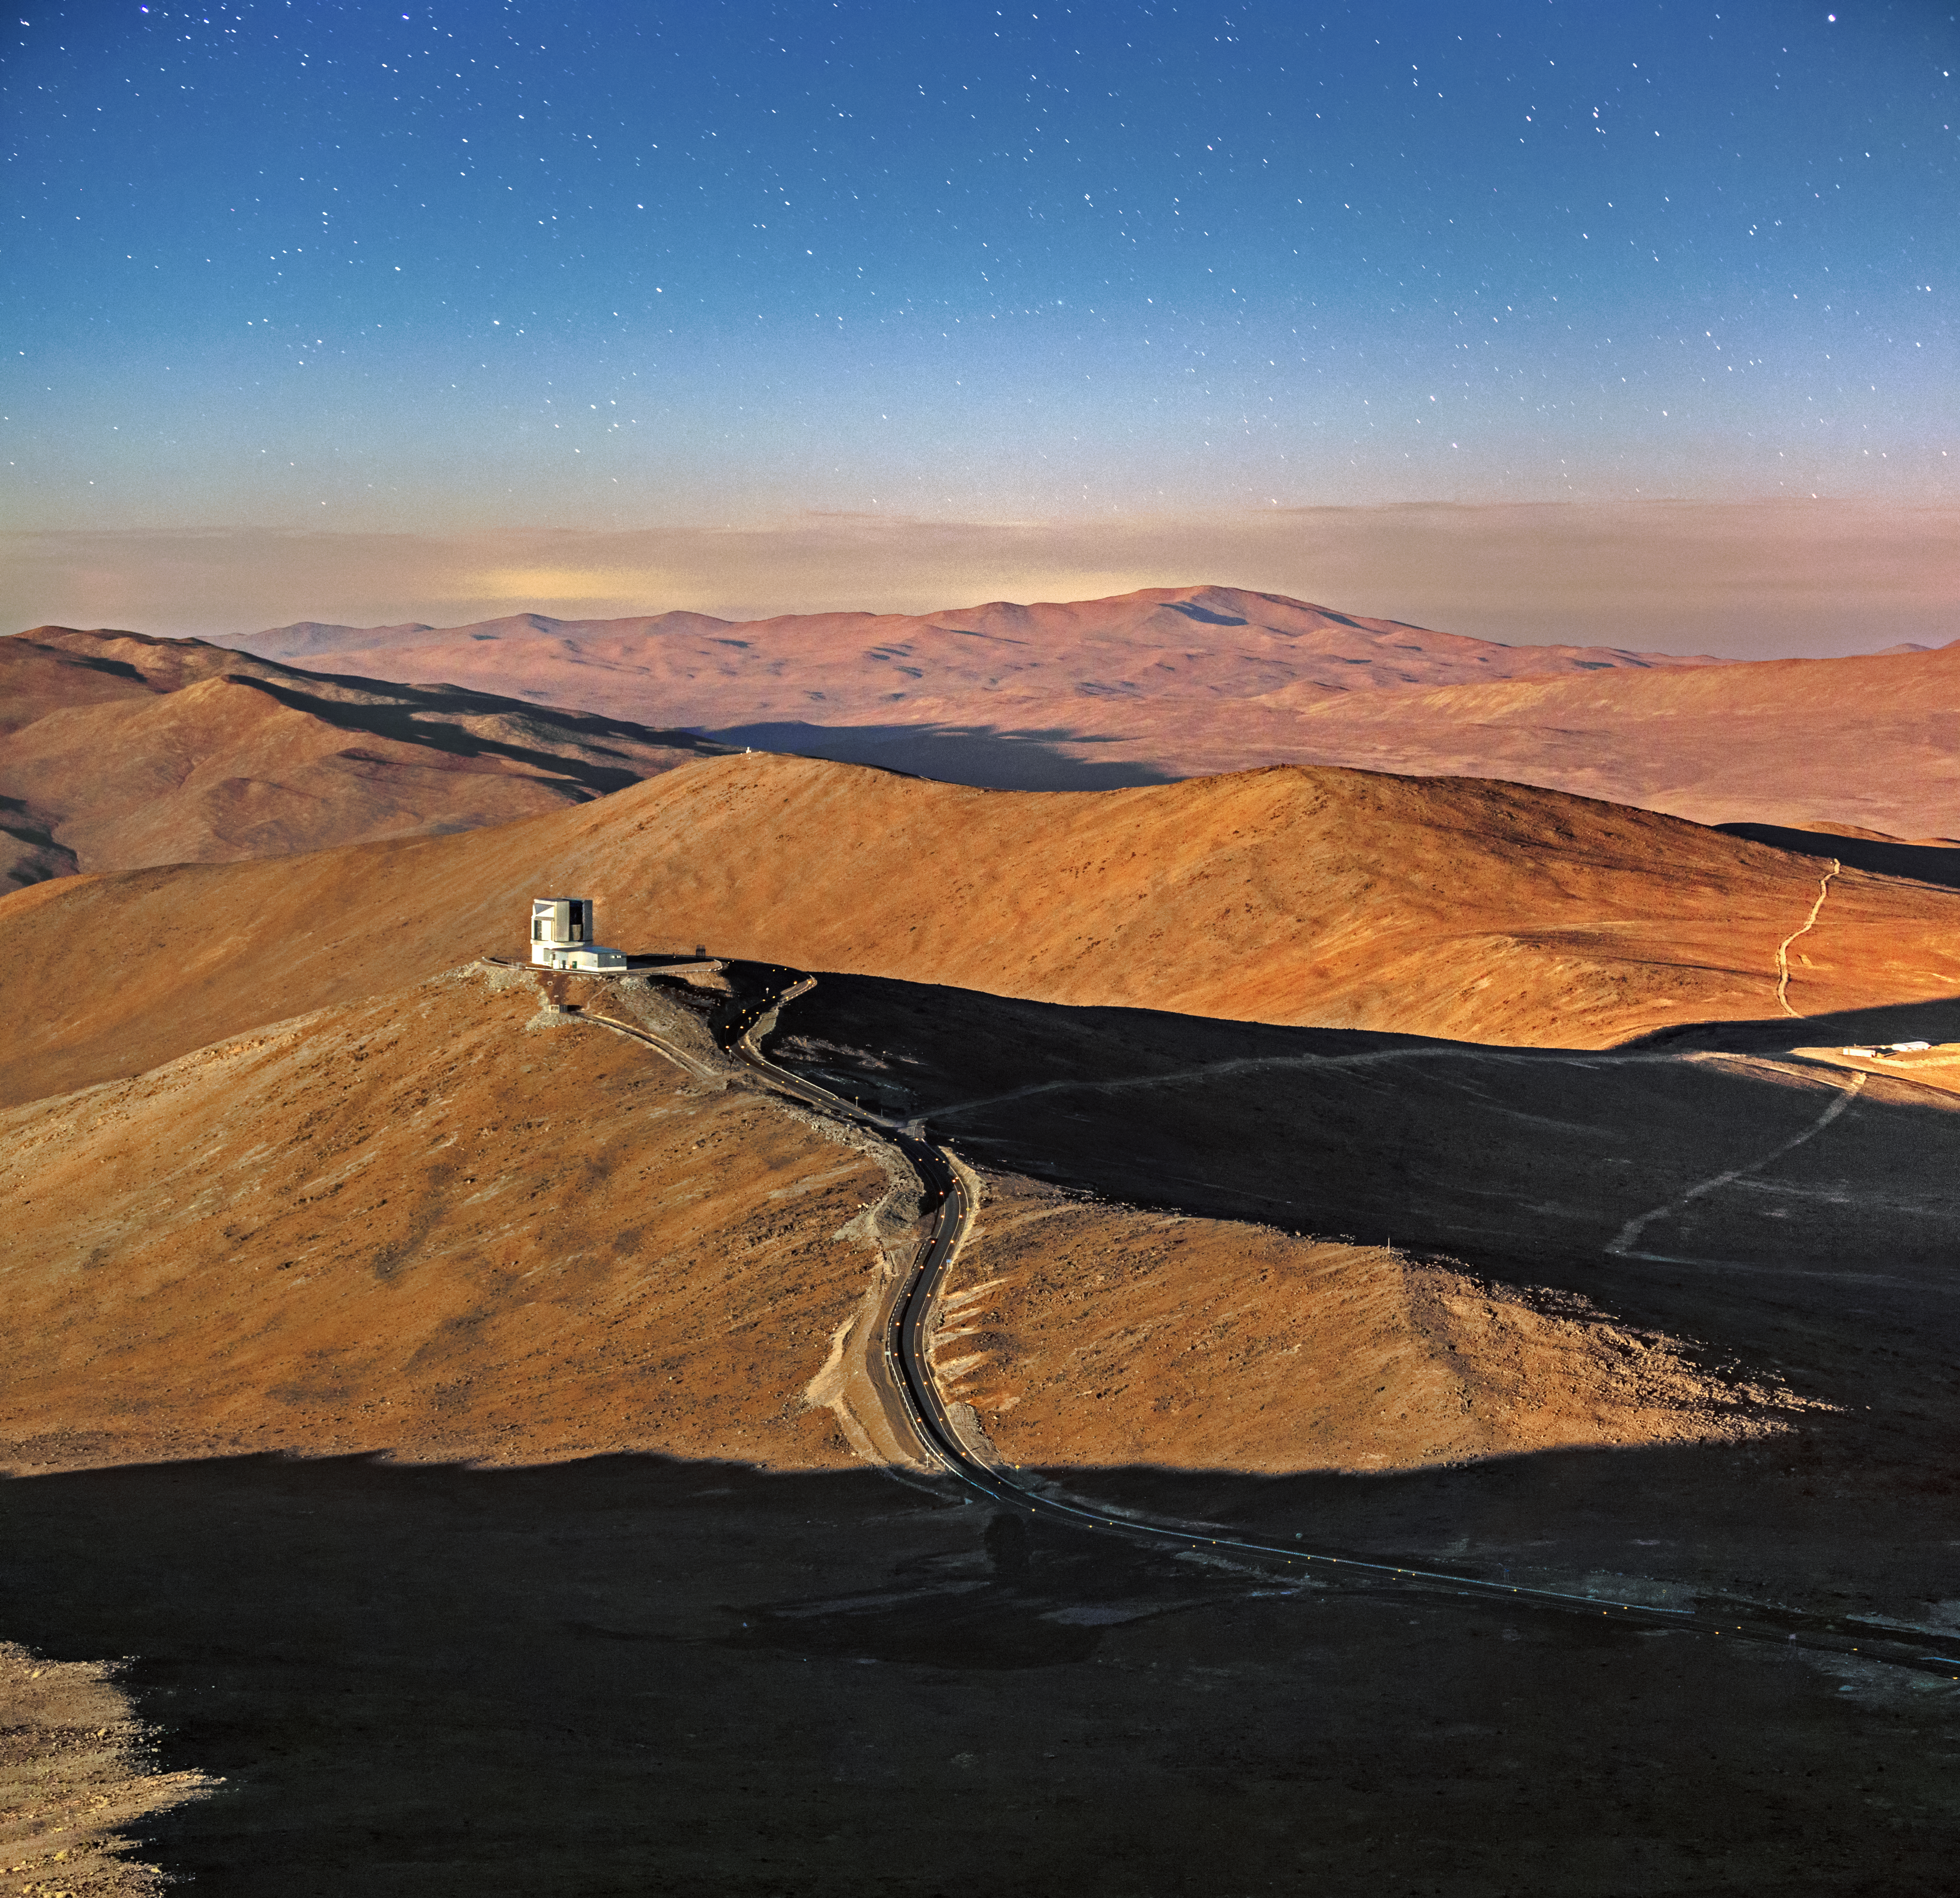

Desert vistas

The rugged terrain of the Chilean Atacama Desert offers a truly striking backdrop for photographs — as evidenced by this snap of ESO’s Visible and Infrared Survey Telescope for Astronomy (VISTA), taken by ESO Photo Ambassador Alexandru Tudorică at ESO’s Paranal Observatory.

Although it is by far Tudorică’s most prominent subject, VISTA is not the only telescope visible in this image. The snaking path trailing off to the right side of the image leads to the inconspicuous enclosure of the Next Generation Transit Survey (NGTS) — the enclosure itself is just about visible to the far right of the frame, illuminated by a sliver of sunlight.

The NGTS comprises an array of small robotic telescopes that constantly and precisely monitor the brightness of nearby stars. By doing so, it hopes to catch exoplanets the size of Neptune in the act of blocking out light from their parent stars as they transit across the face of their star and cross the line of sight to Earth.

Credit: ESO/A. Tudorică